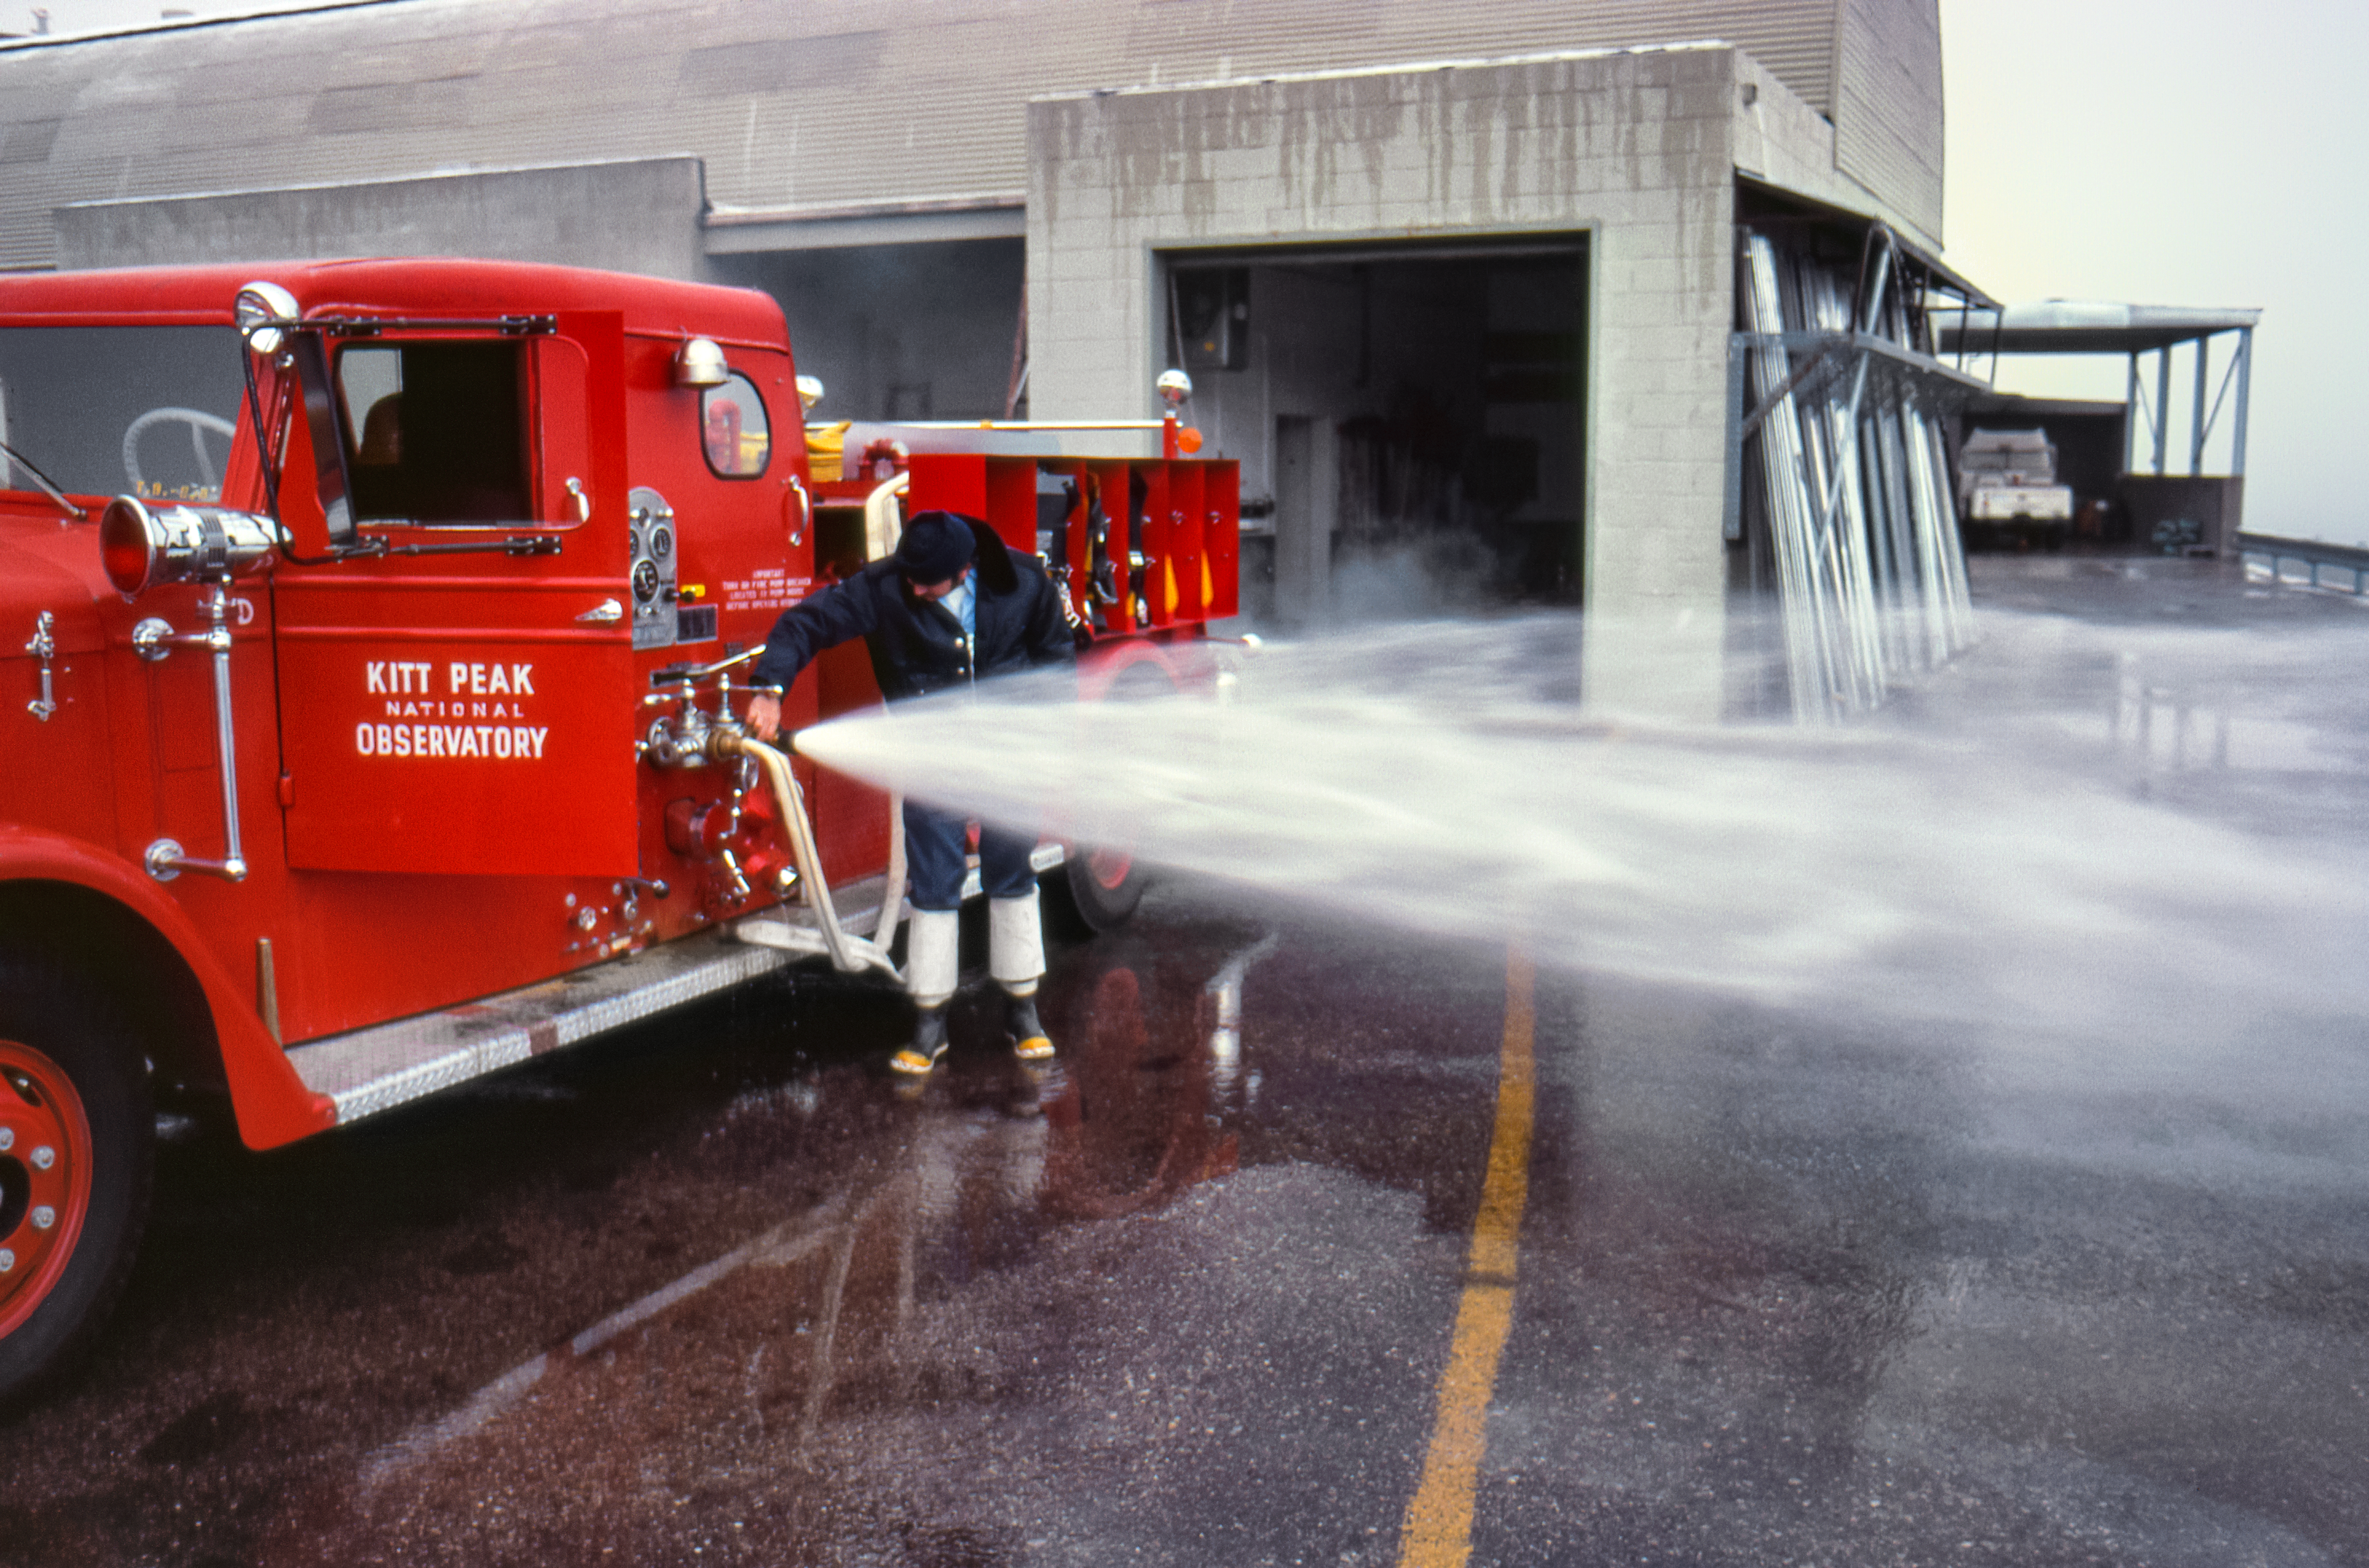

A Kitt Peak Firetruck in the 1970s

Carey Portnoy, a former Technical Assistant at NSF Kitt Peak National Observatory, captured this image in the late 1970s. It shows a vibrant red Kitt Peak firetruck with a hose being tested.

This image is part of NSF NOIRLab’s historical archives.

Credit: KPNO/NOIRLab/NSF/AURA/C. Portnoy